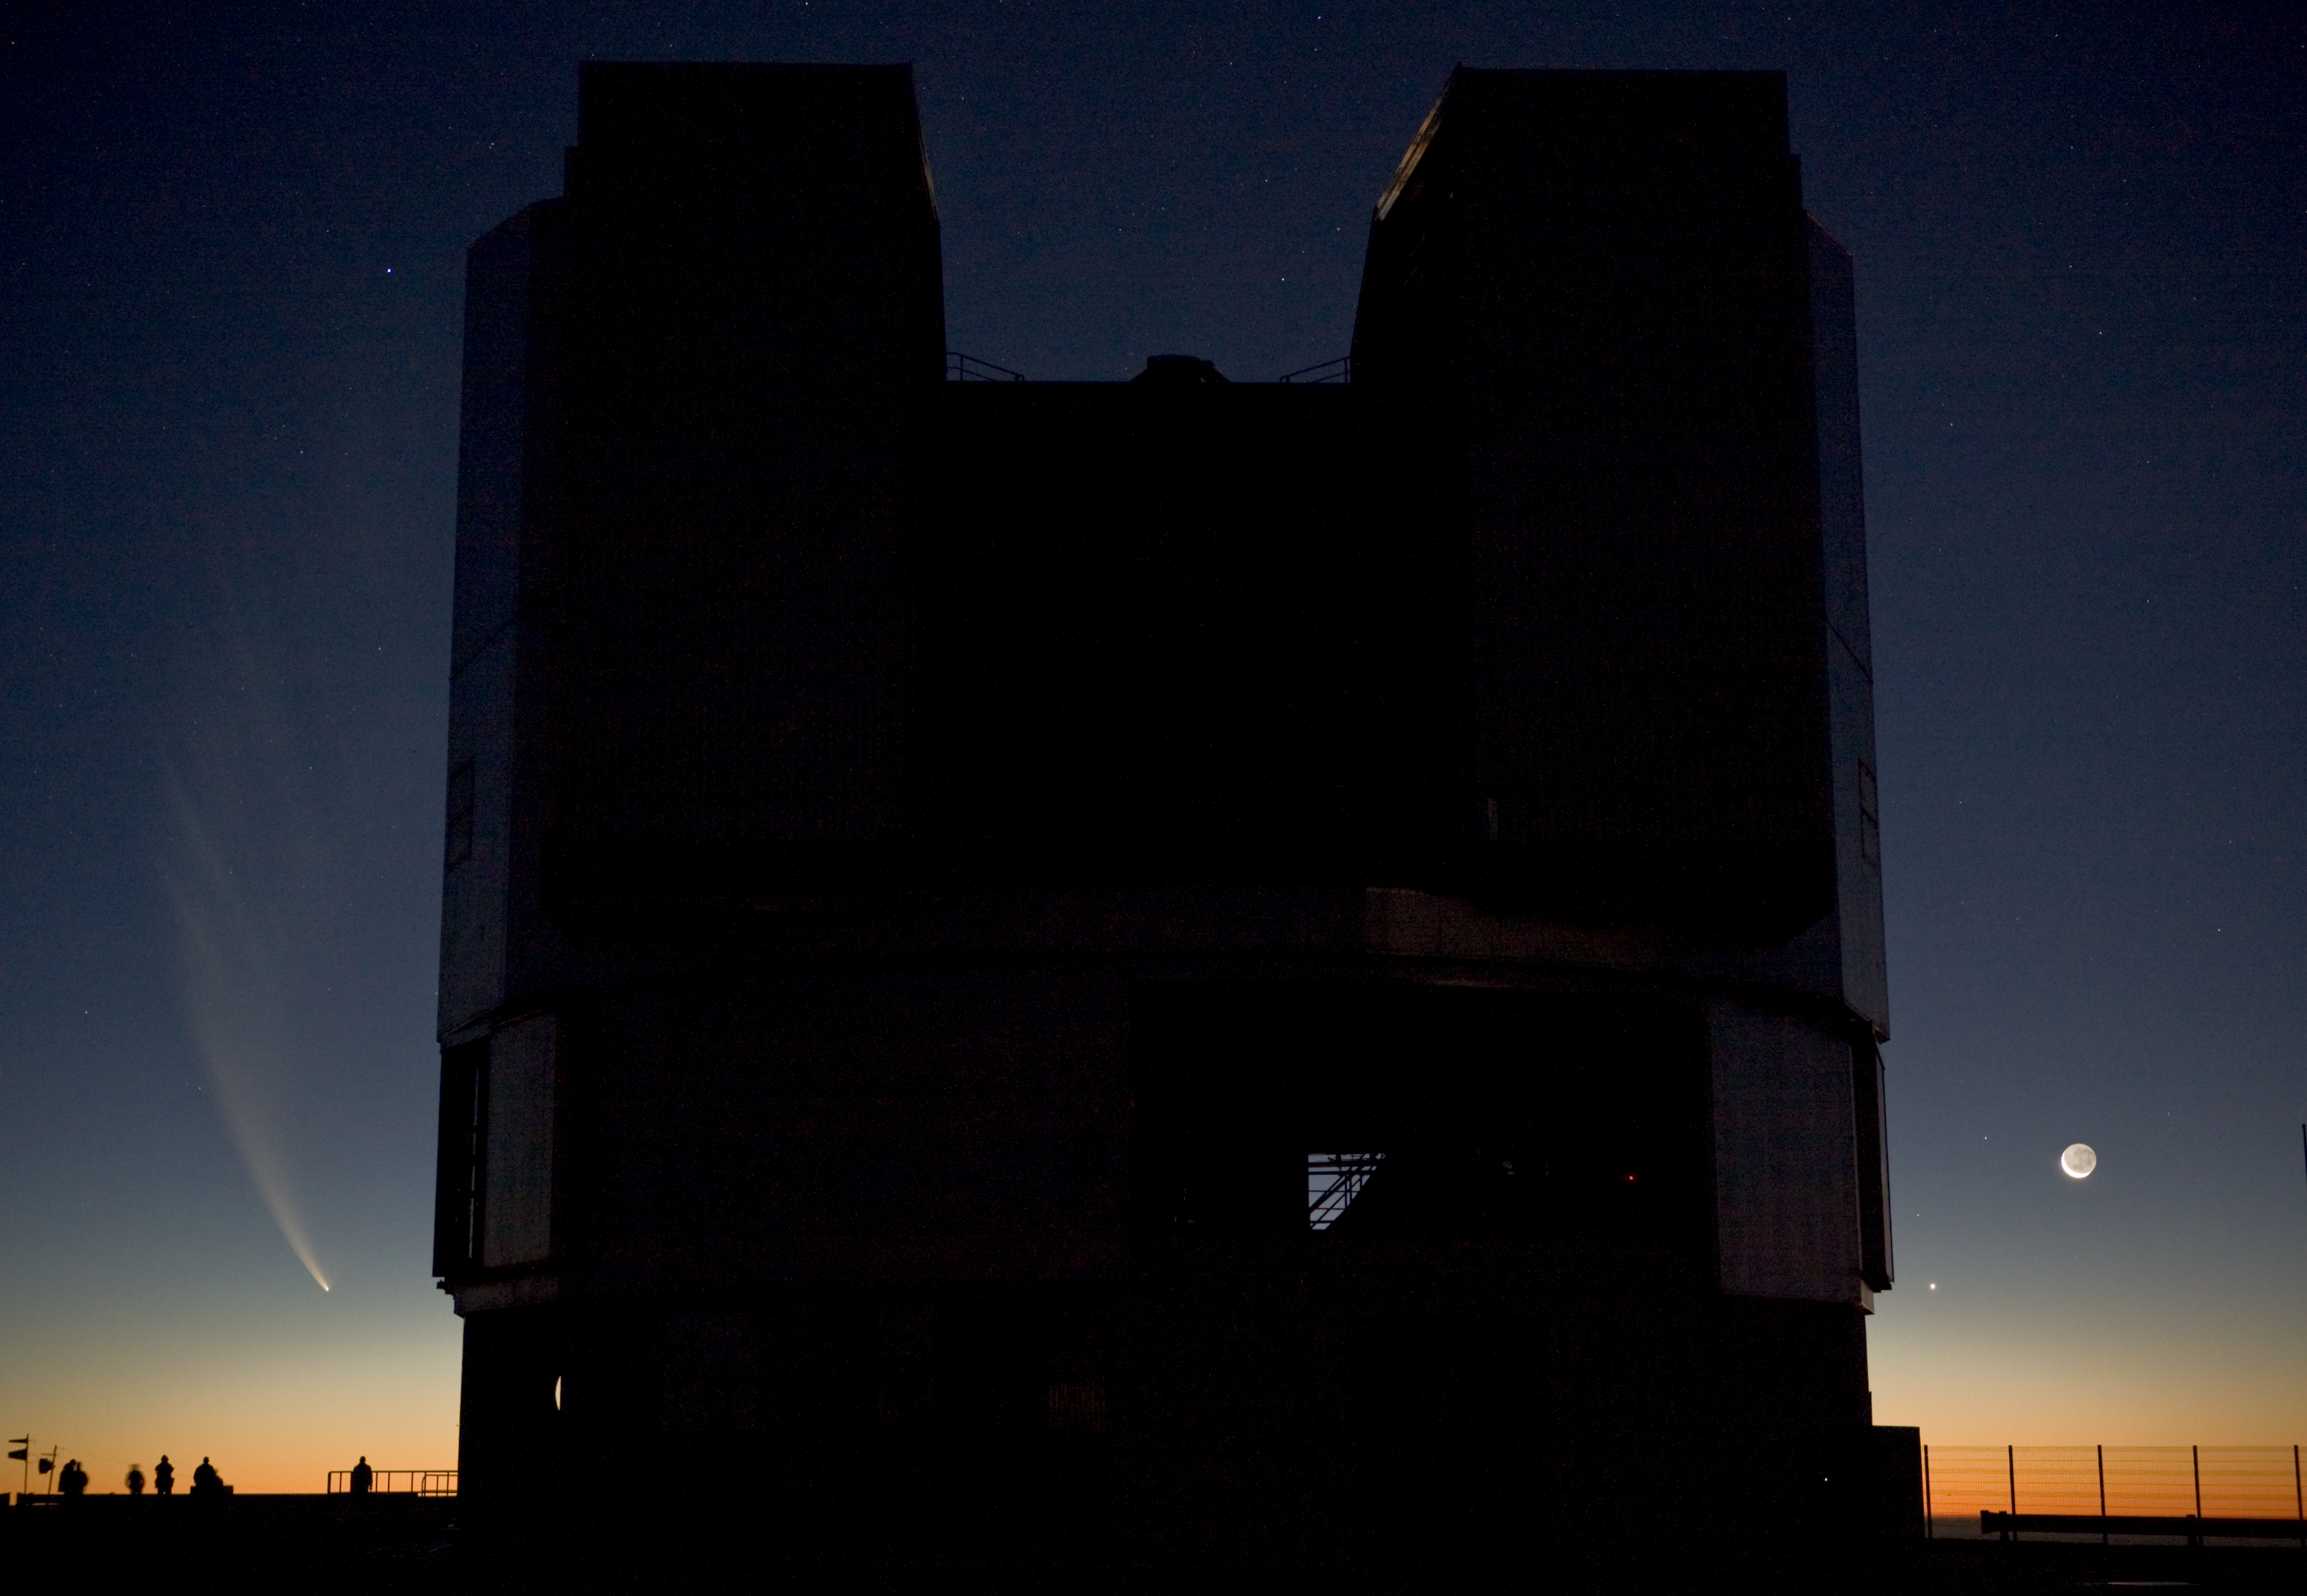

Comet McNaught, the Moon, Venus and the VLT

The extended tail of Comet McNaught, seen from the Paranal observing platform, in the evening of 20 January 2007, when the comet was setting behind the Pacific Ocean. In the foreground, one can see on of the VLT Unit Telescopes, while on the right, the Moon and planet Venus are visible. In early January 2007, comet McNaught brightened rapidly, in such a way as to become easily with the unaided eye, thereby earning its title of Great Comet of 2007. It even became the brightest comet in more than 40 years.

Credit: ESO/H.H.Heyer